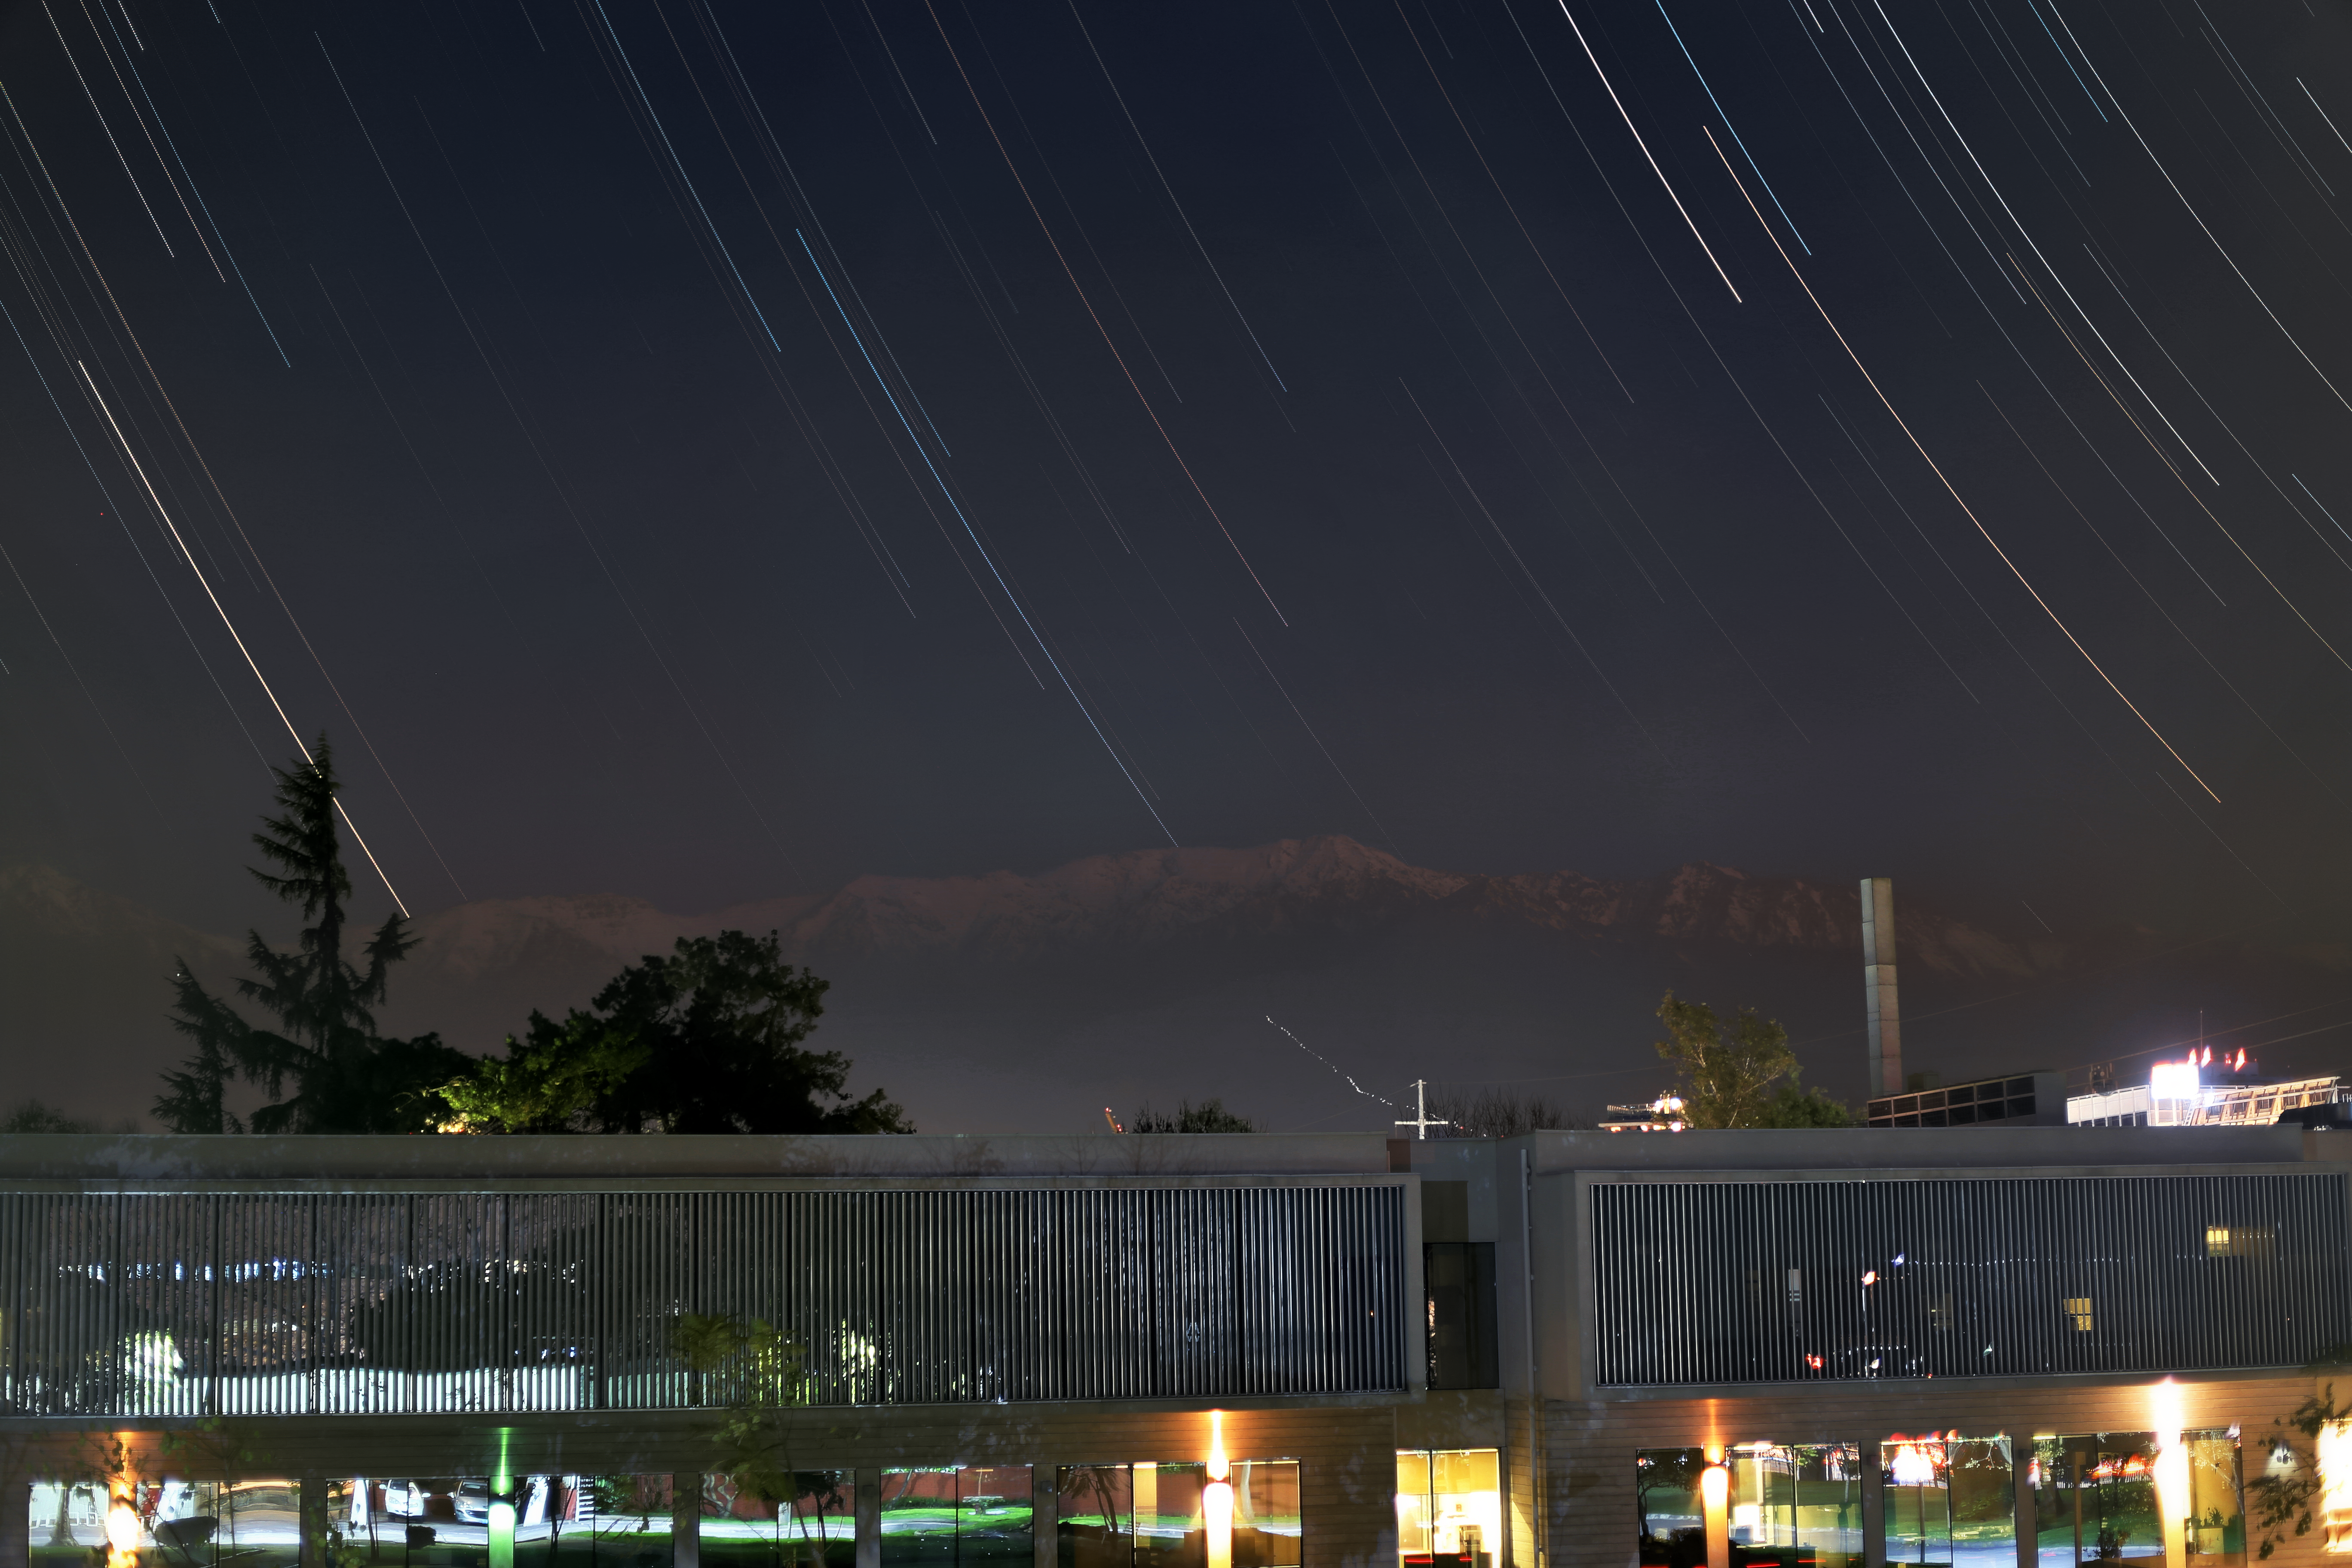

From ESO to the Andes

Santiago serves as a base of operations for ESO's telescope facilities in Chile. This view is taken from the roof ESO Vitacura offices in Santiago, looking out towards to the Andes in the background.

Credit: R. Wesson/ESO